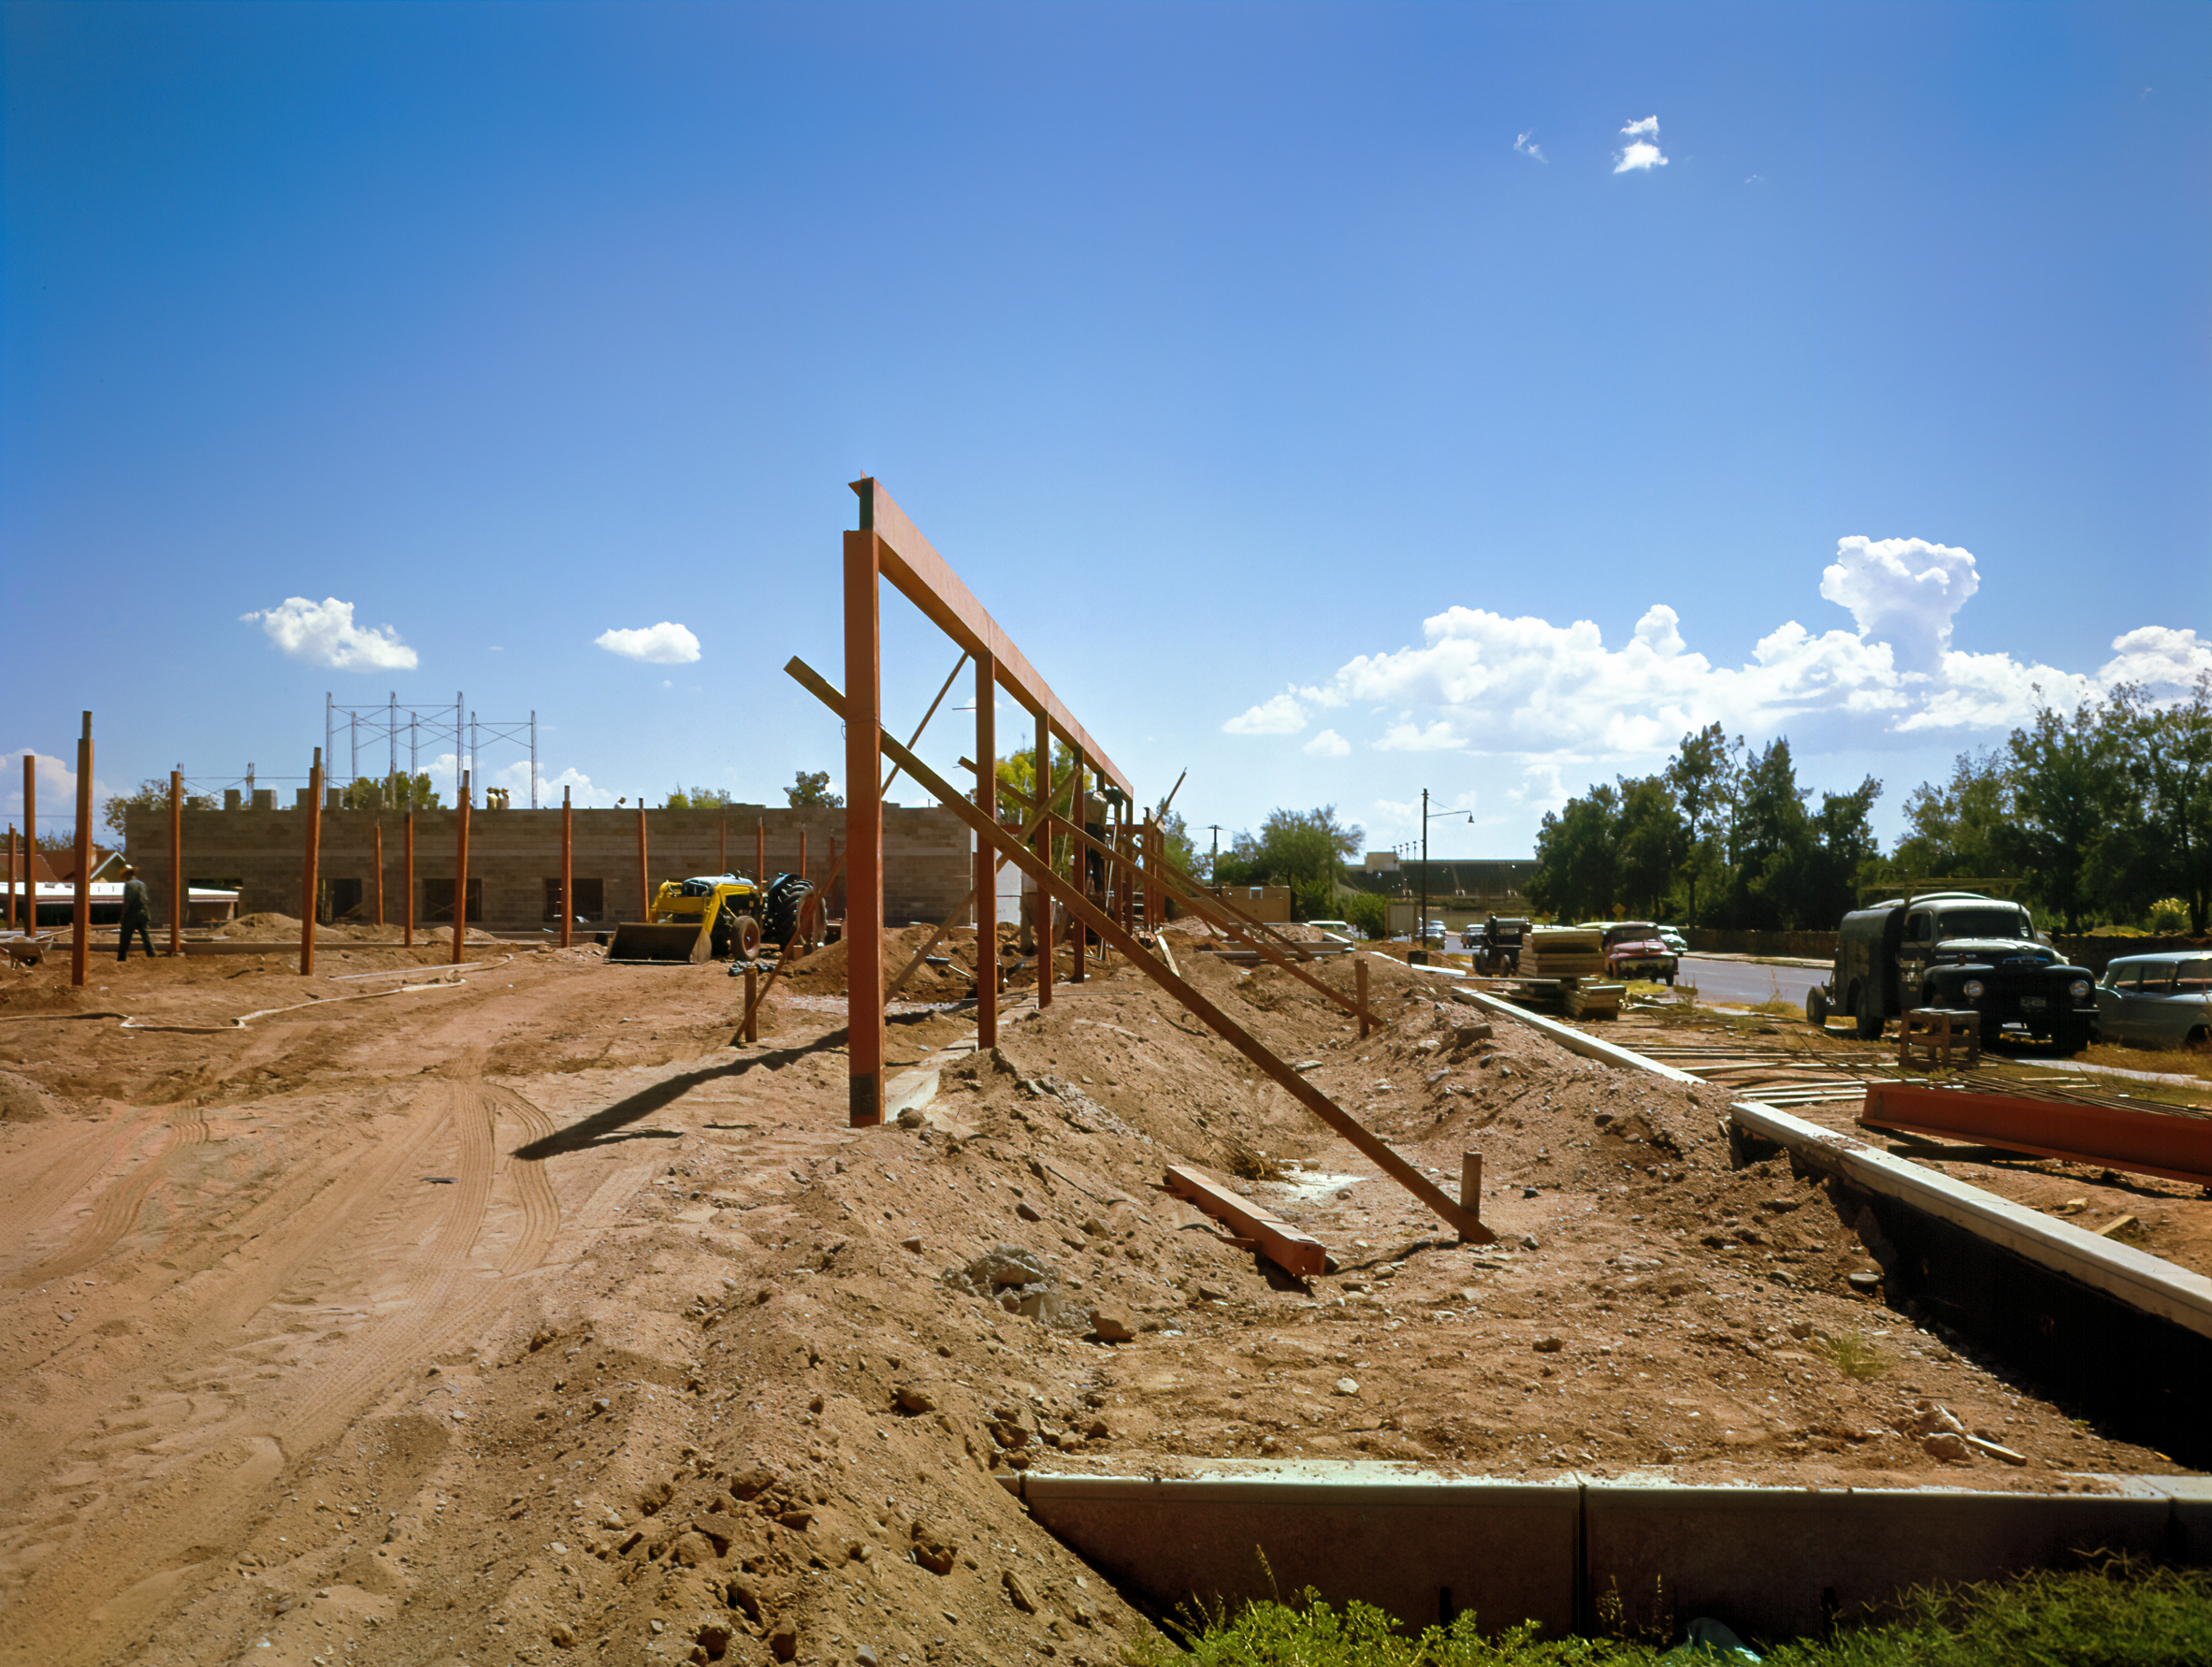

KPNO Tucson Base Building Facility Construction, February 1958

The construction of the KPNO Tucson Base Building, later to become the NOIRLab office, is seen here during construction in February 1958.

Credit: NOIRLab/AURA/NSF